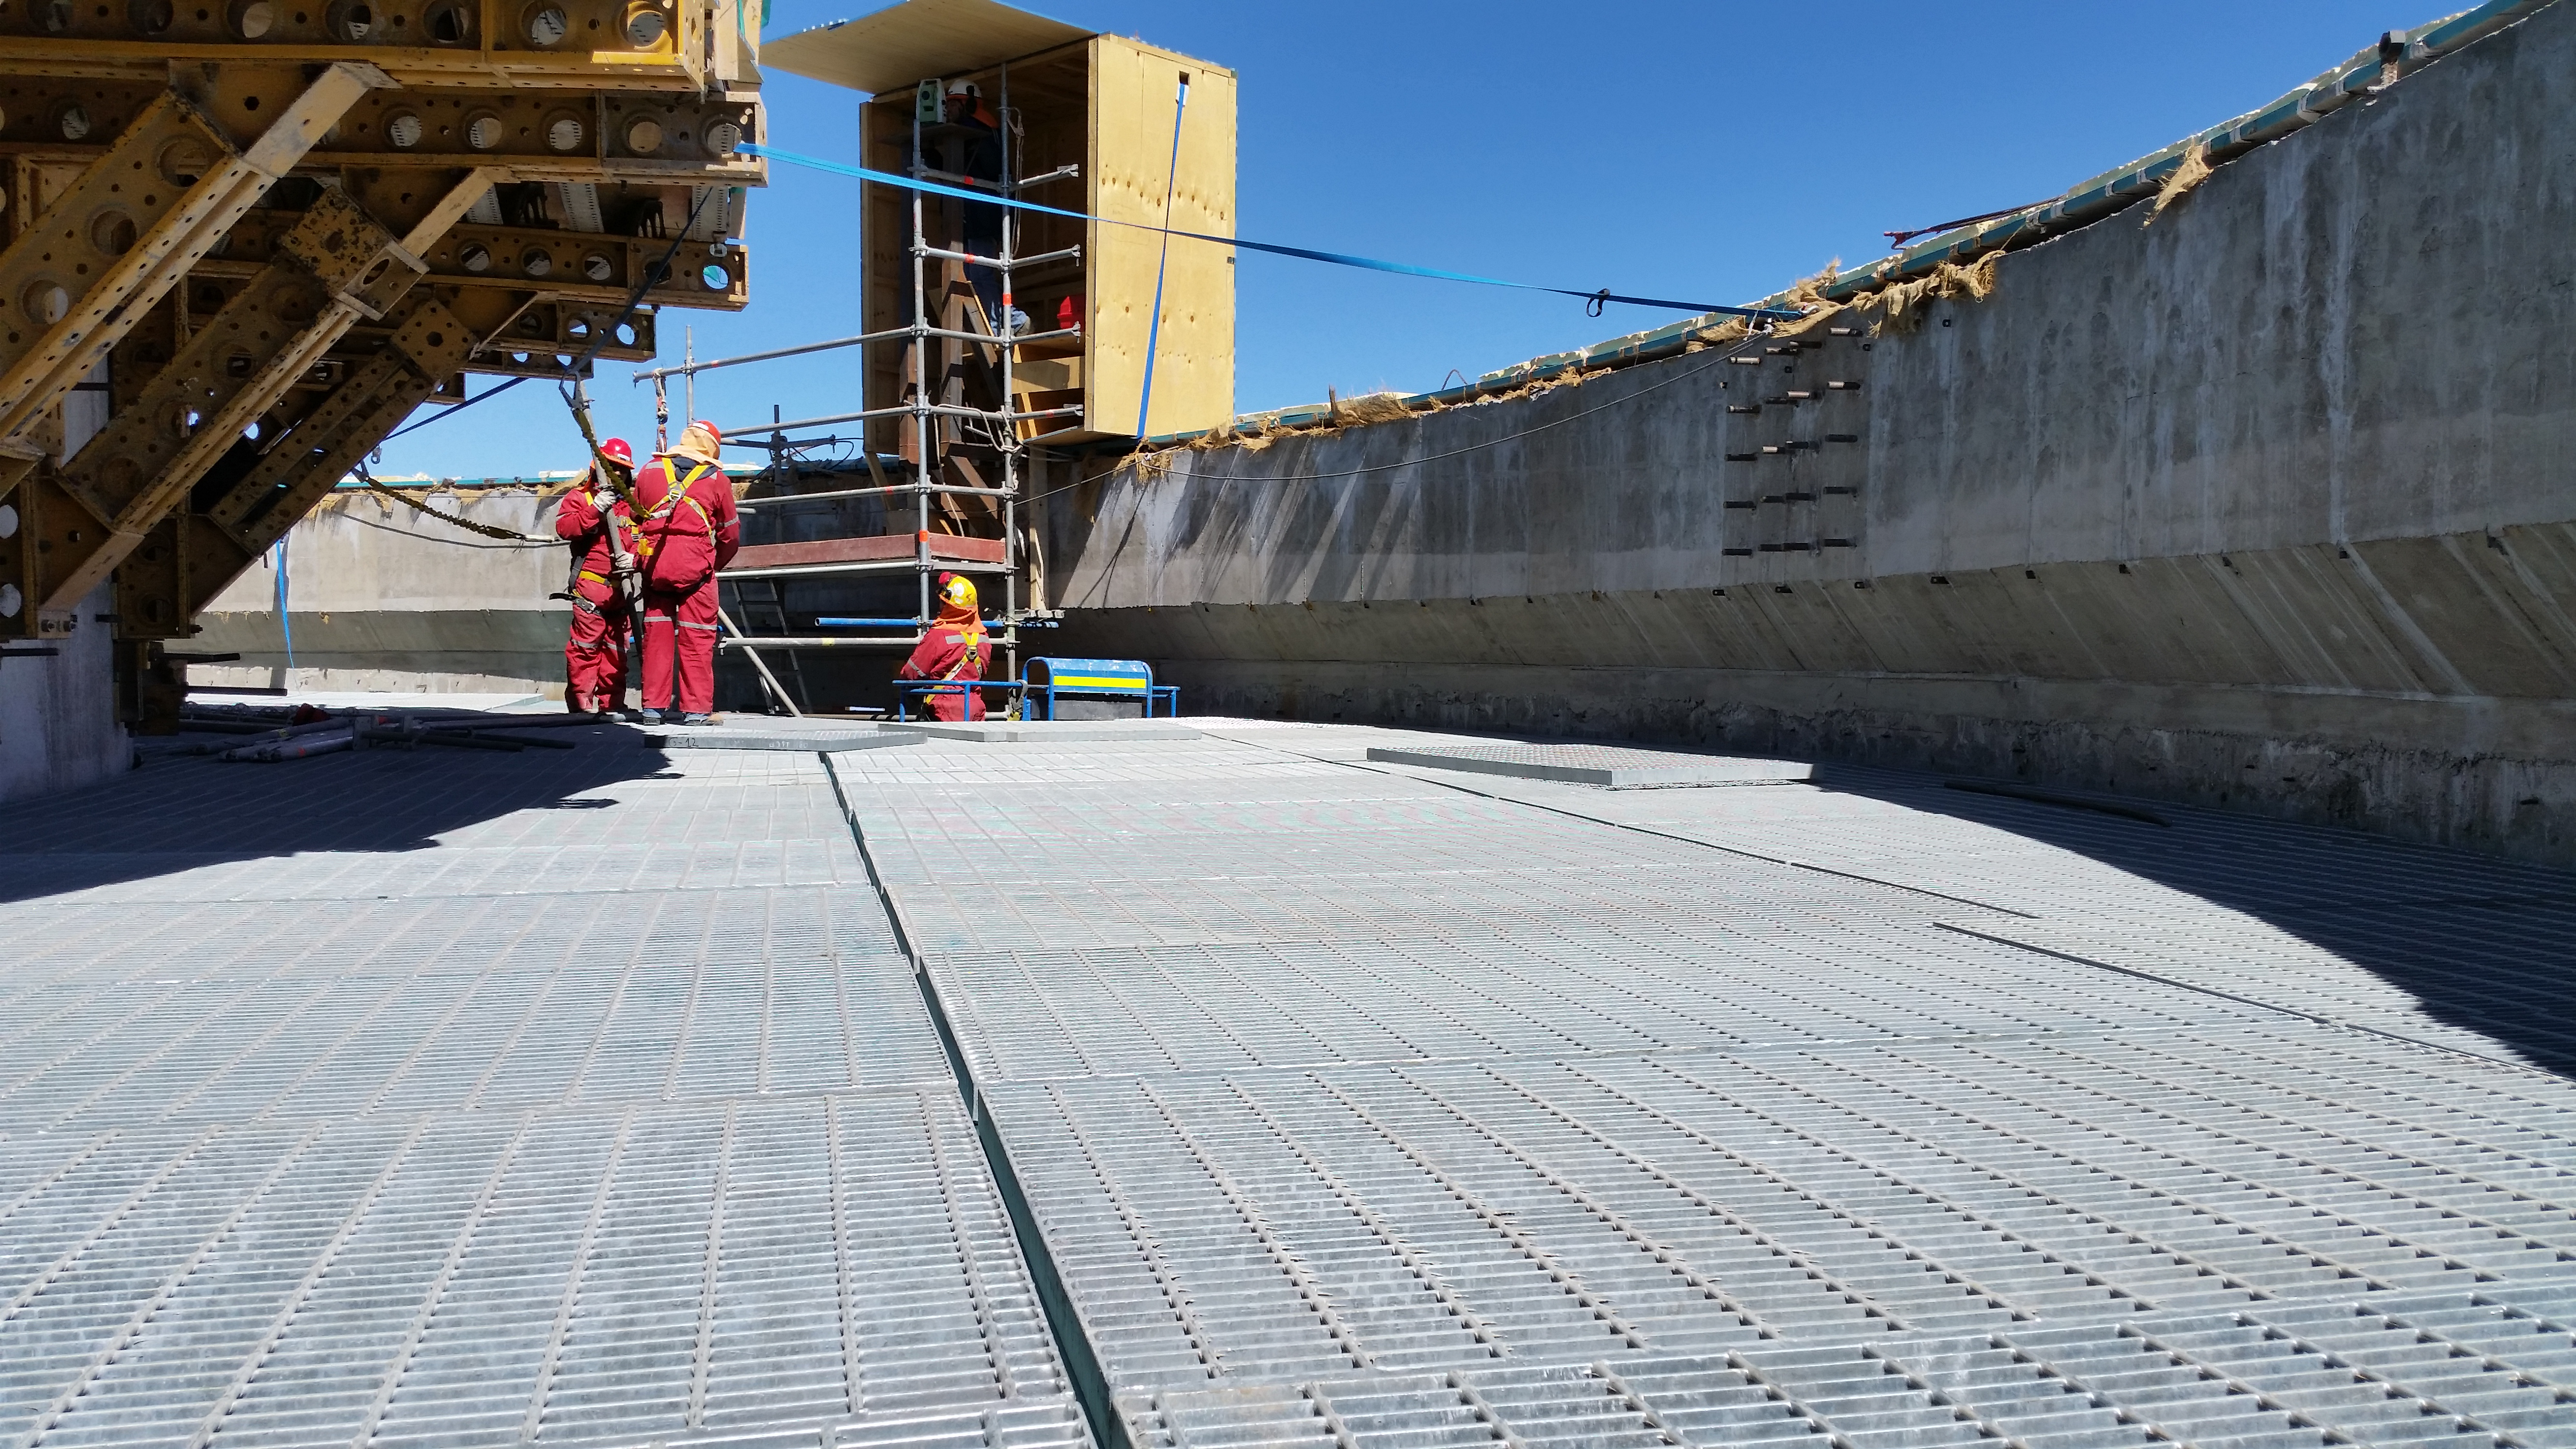

The seventh level gets flooring.

The seventh level gets flooring.

Credit: Rubin Observatory/NSF/AURA